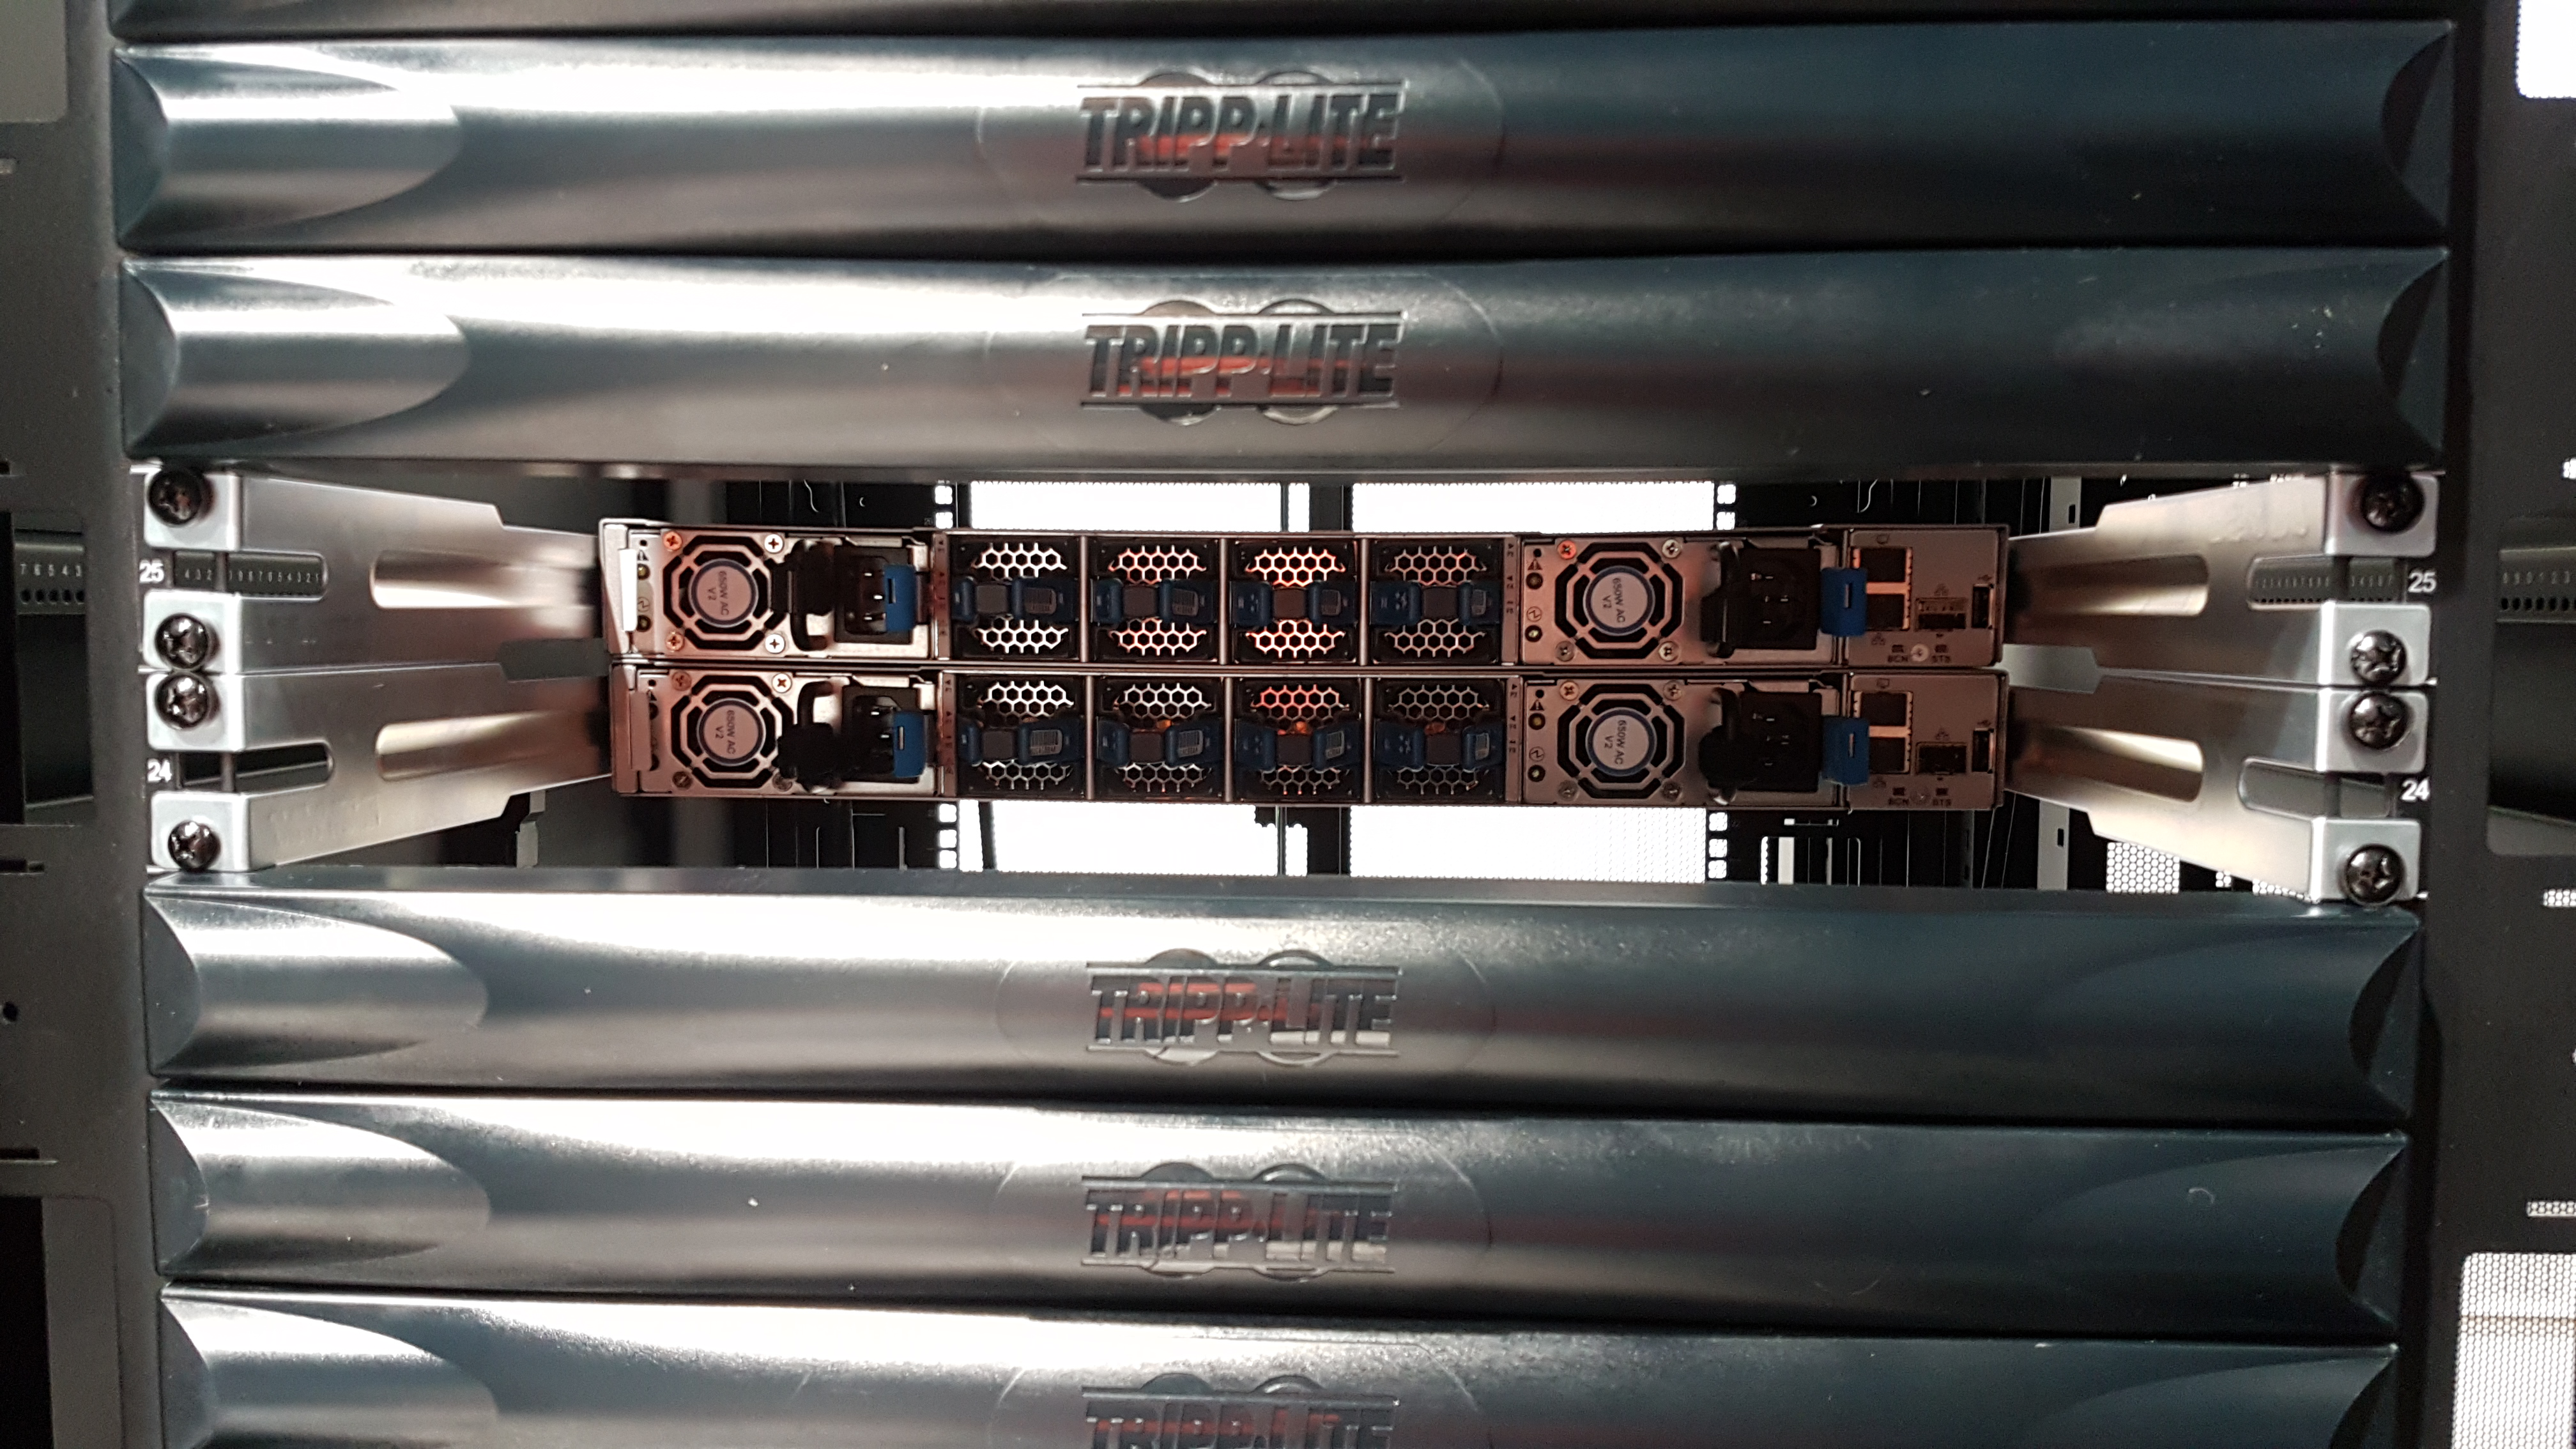

Summit Computer Room Installation

A major milestone from Cerro Pachón: installation of the first summit network equipment took place at the beginning of May. After readying the summit computer room, which included ensuring the space was appropriately clean and temperature-controlled, the IT team began installing servers in the room, which will serve as the central hub of communications on Cerro Pachón. Eventually the racks in these photos will be filled with switches that enable communication between the various telescope systems on the summit. The racks will also contain the equipment to light up the network connecting the summit with the base facility in La Serena and beyond. The team also installed a temporary network connection for internet, email, and phones on the summit. Congratulations to everyone who helped with this achievement, especially Sammy Flores, IT Electronic Technician at CISS, Guido Maulen, IT Network Technician for LSST, Luis Corral, Network Engineer for LSST, and Andres Villalobos, IT Systems Engineer for LSST.

Credit: Rubin Observatory/NSF/AURA